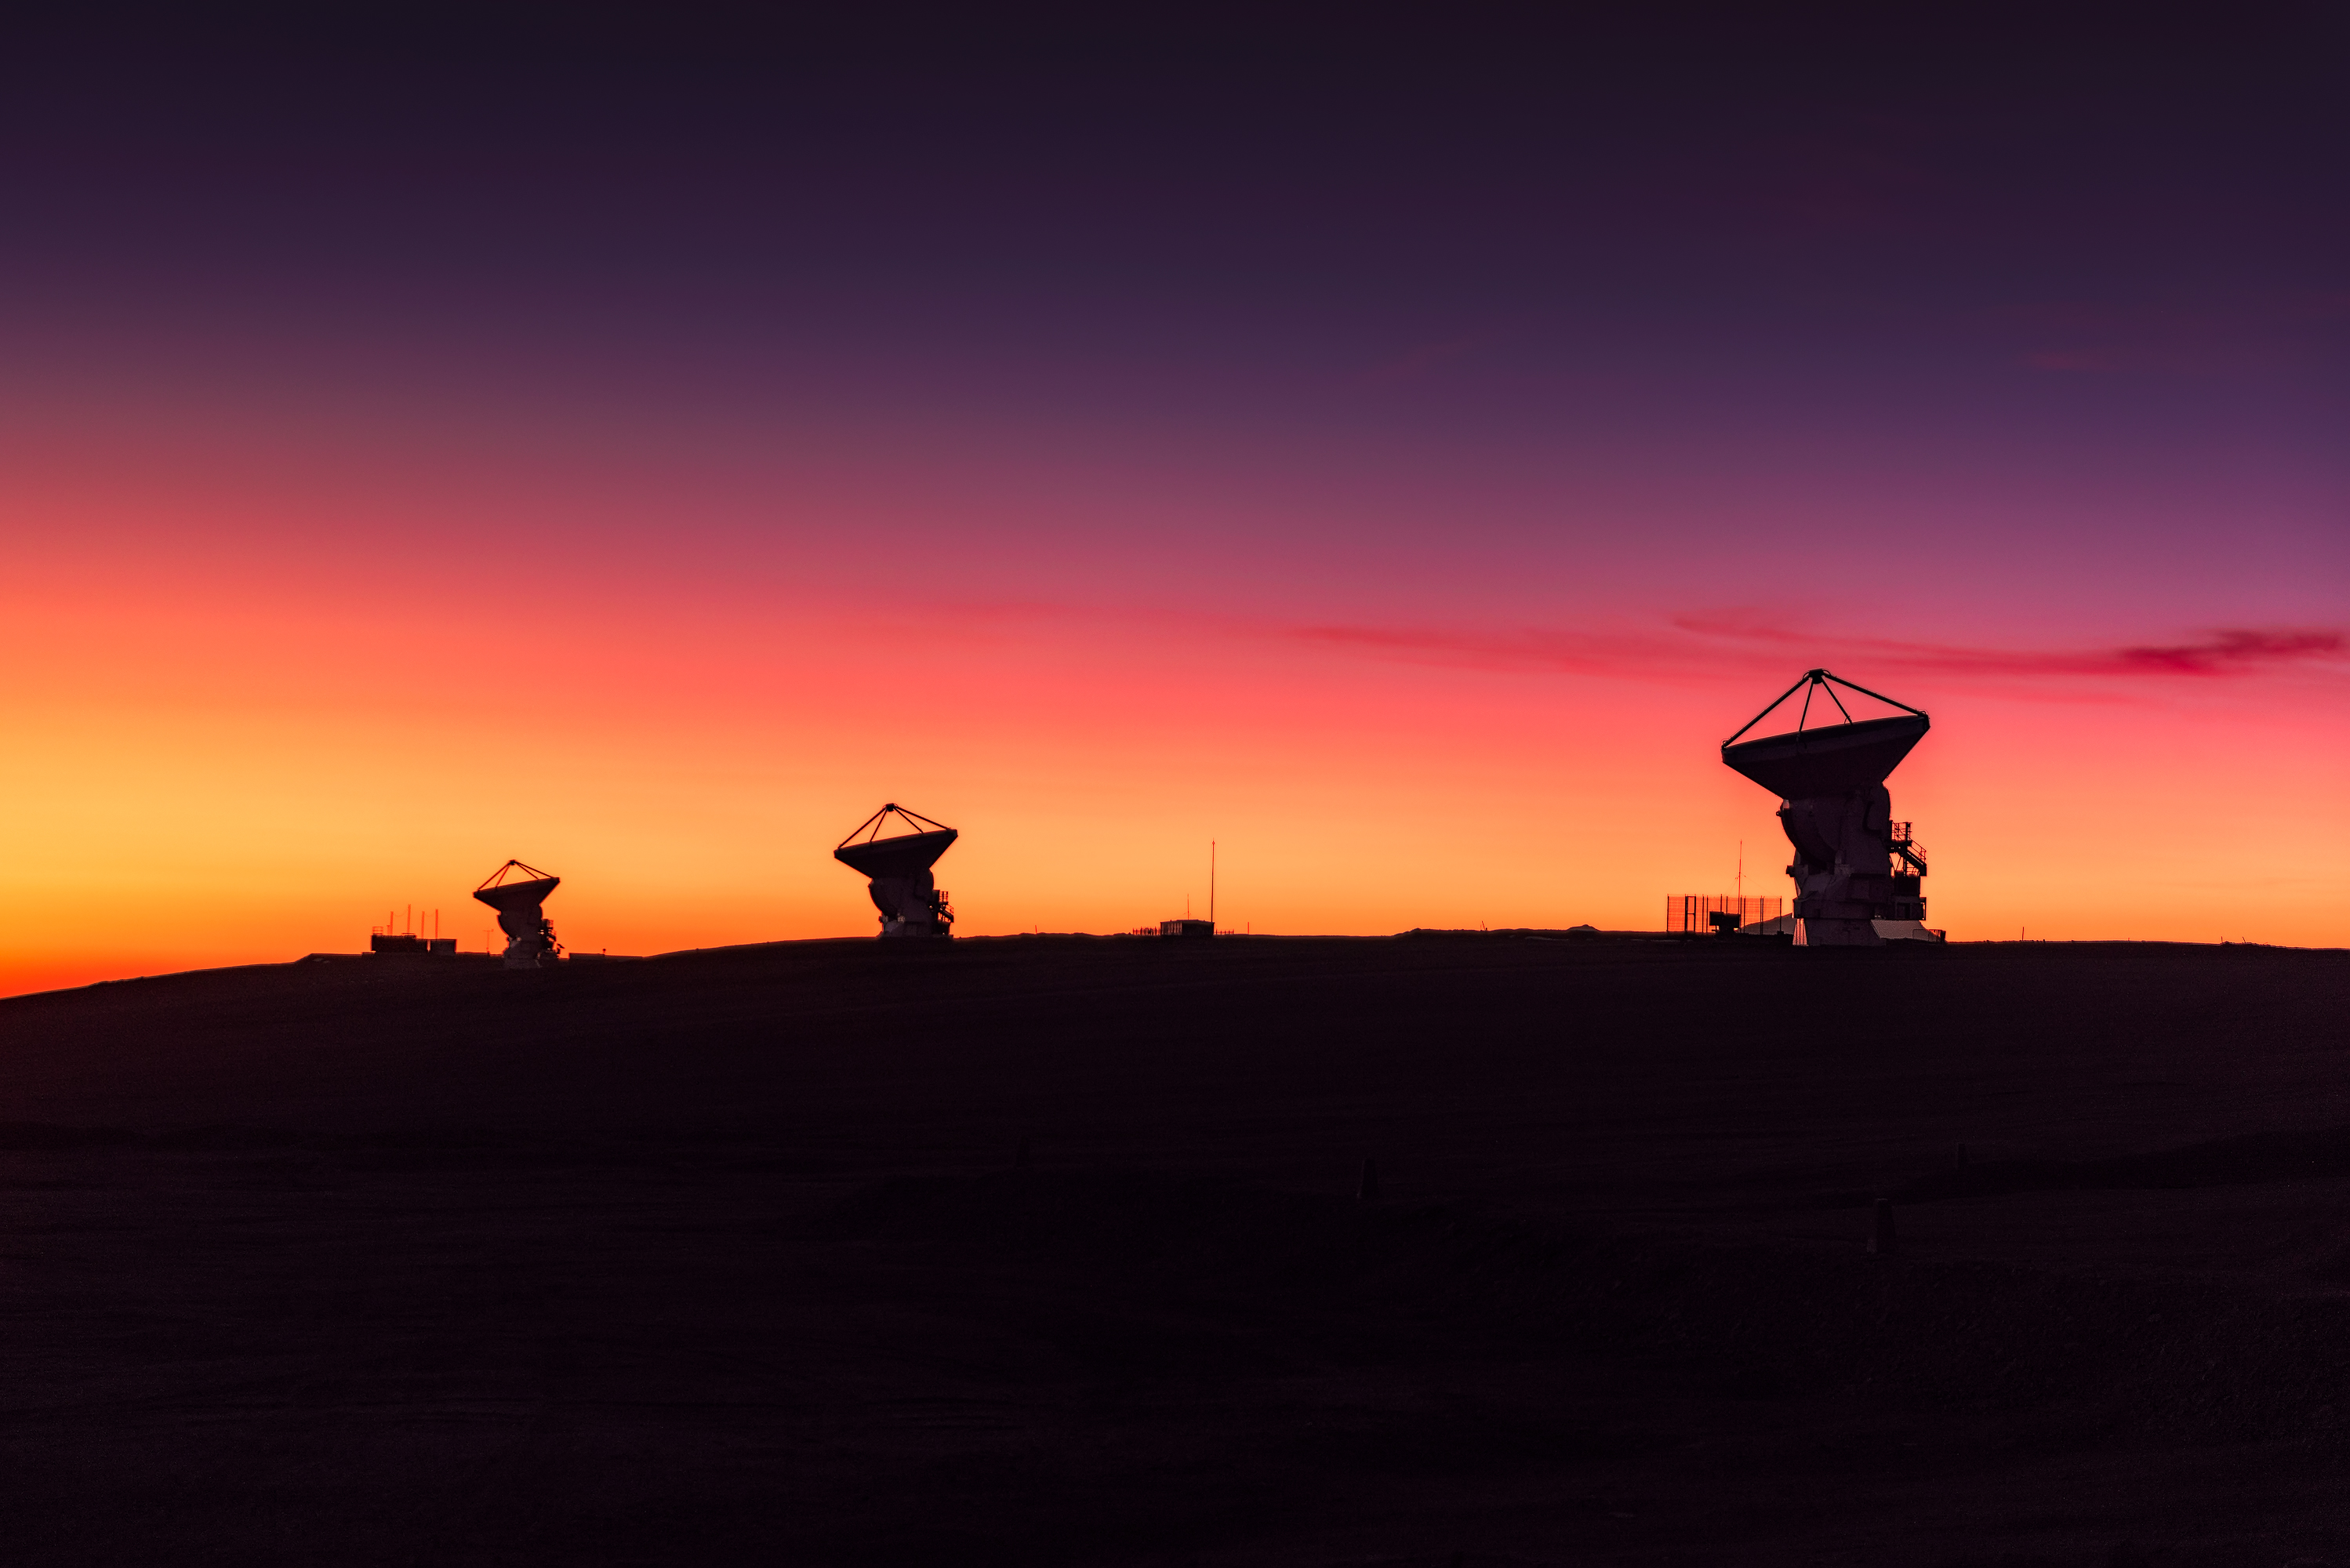

Sunset at the Observatory

Credit: ALMA (ESO/NAOJ/NRAO)